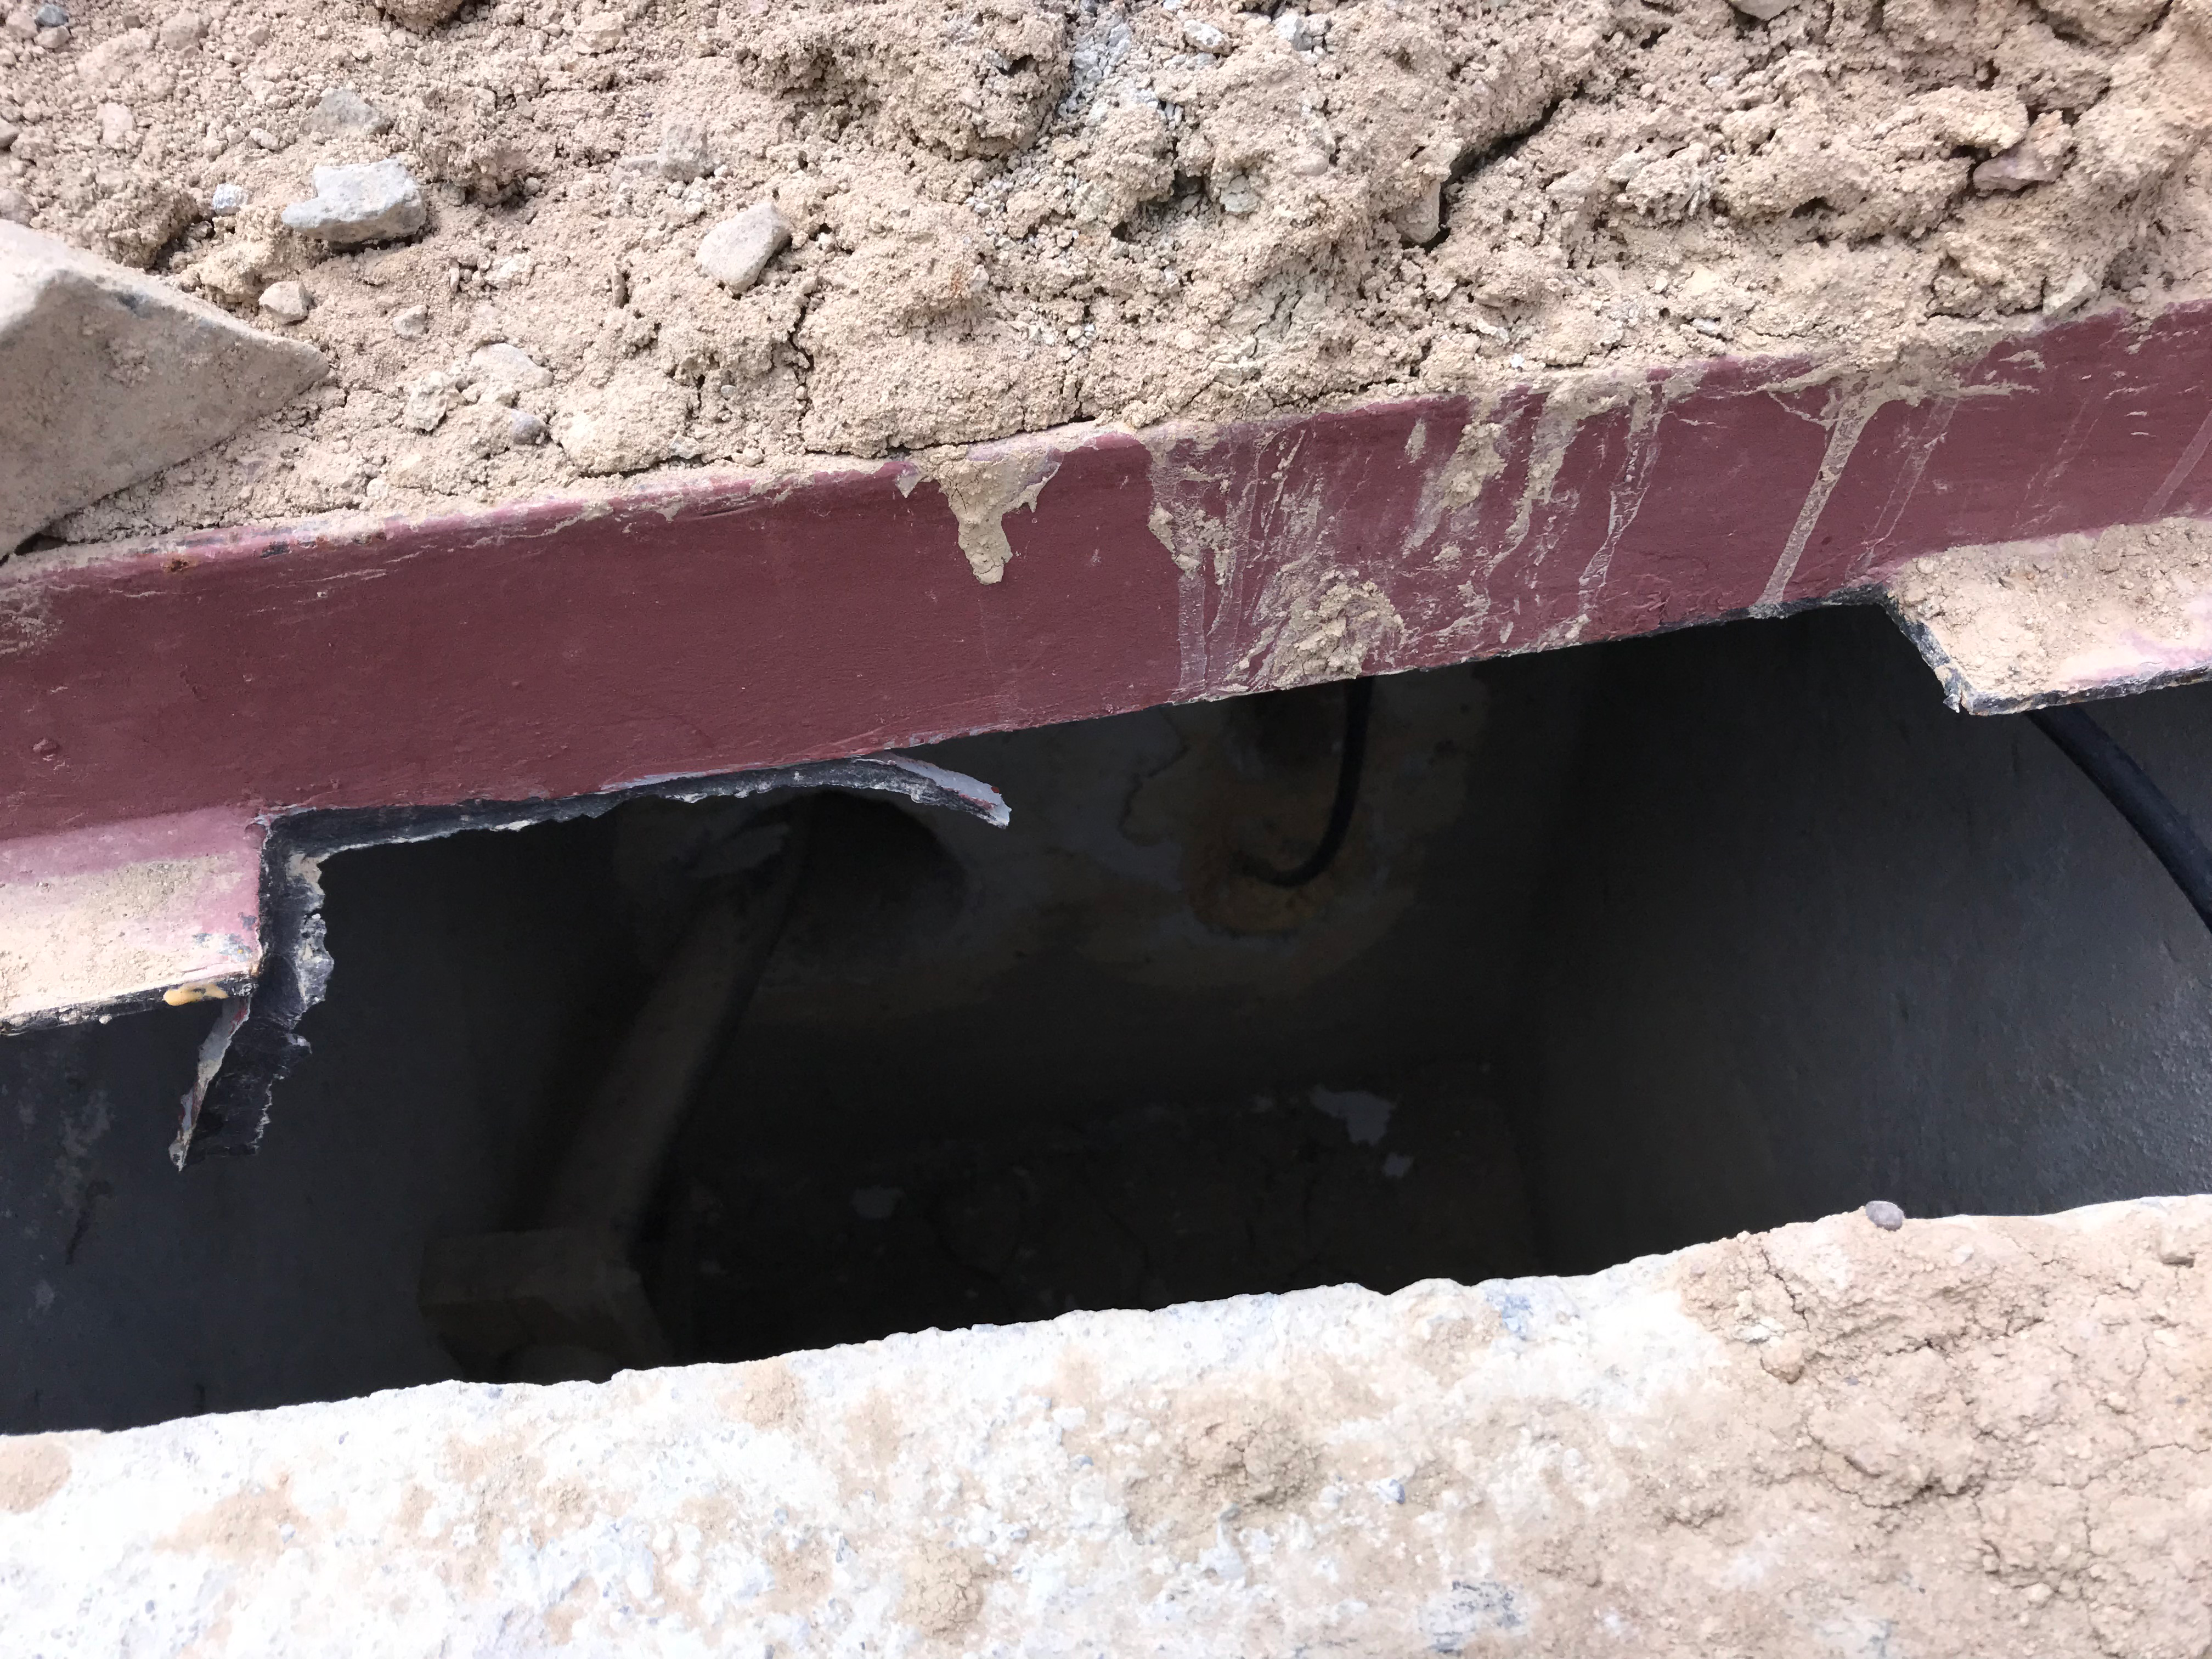

DWDM Installation Project - Cerro Pachón

Pull box (access hatch) in stone/concrete covered trench with fibers

Credit: Rubin Observatory/NSF/AURA